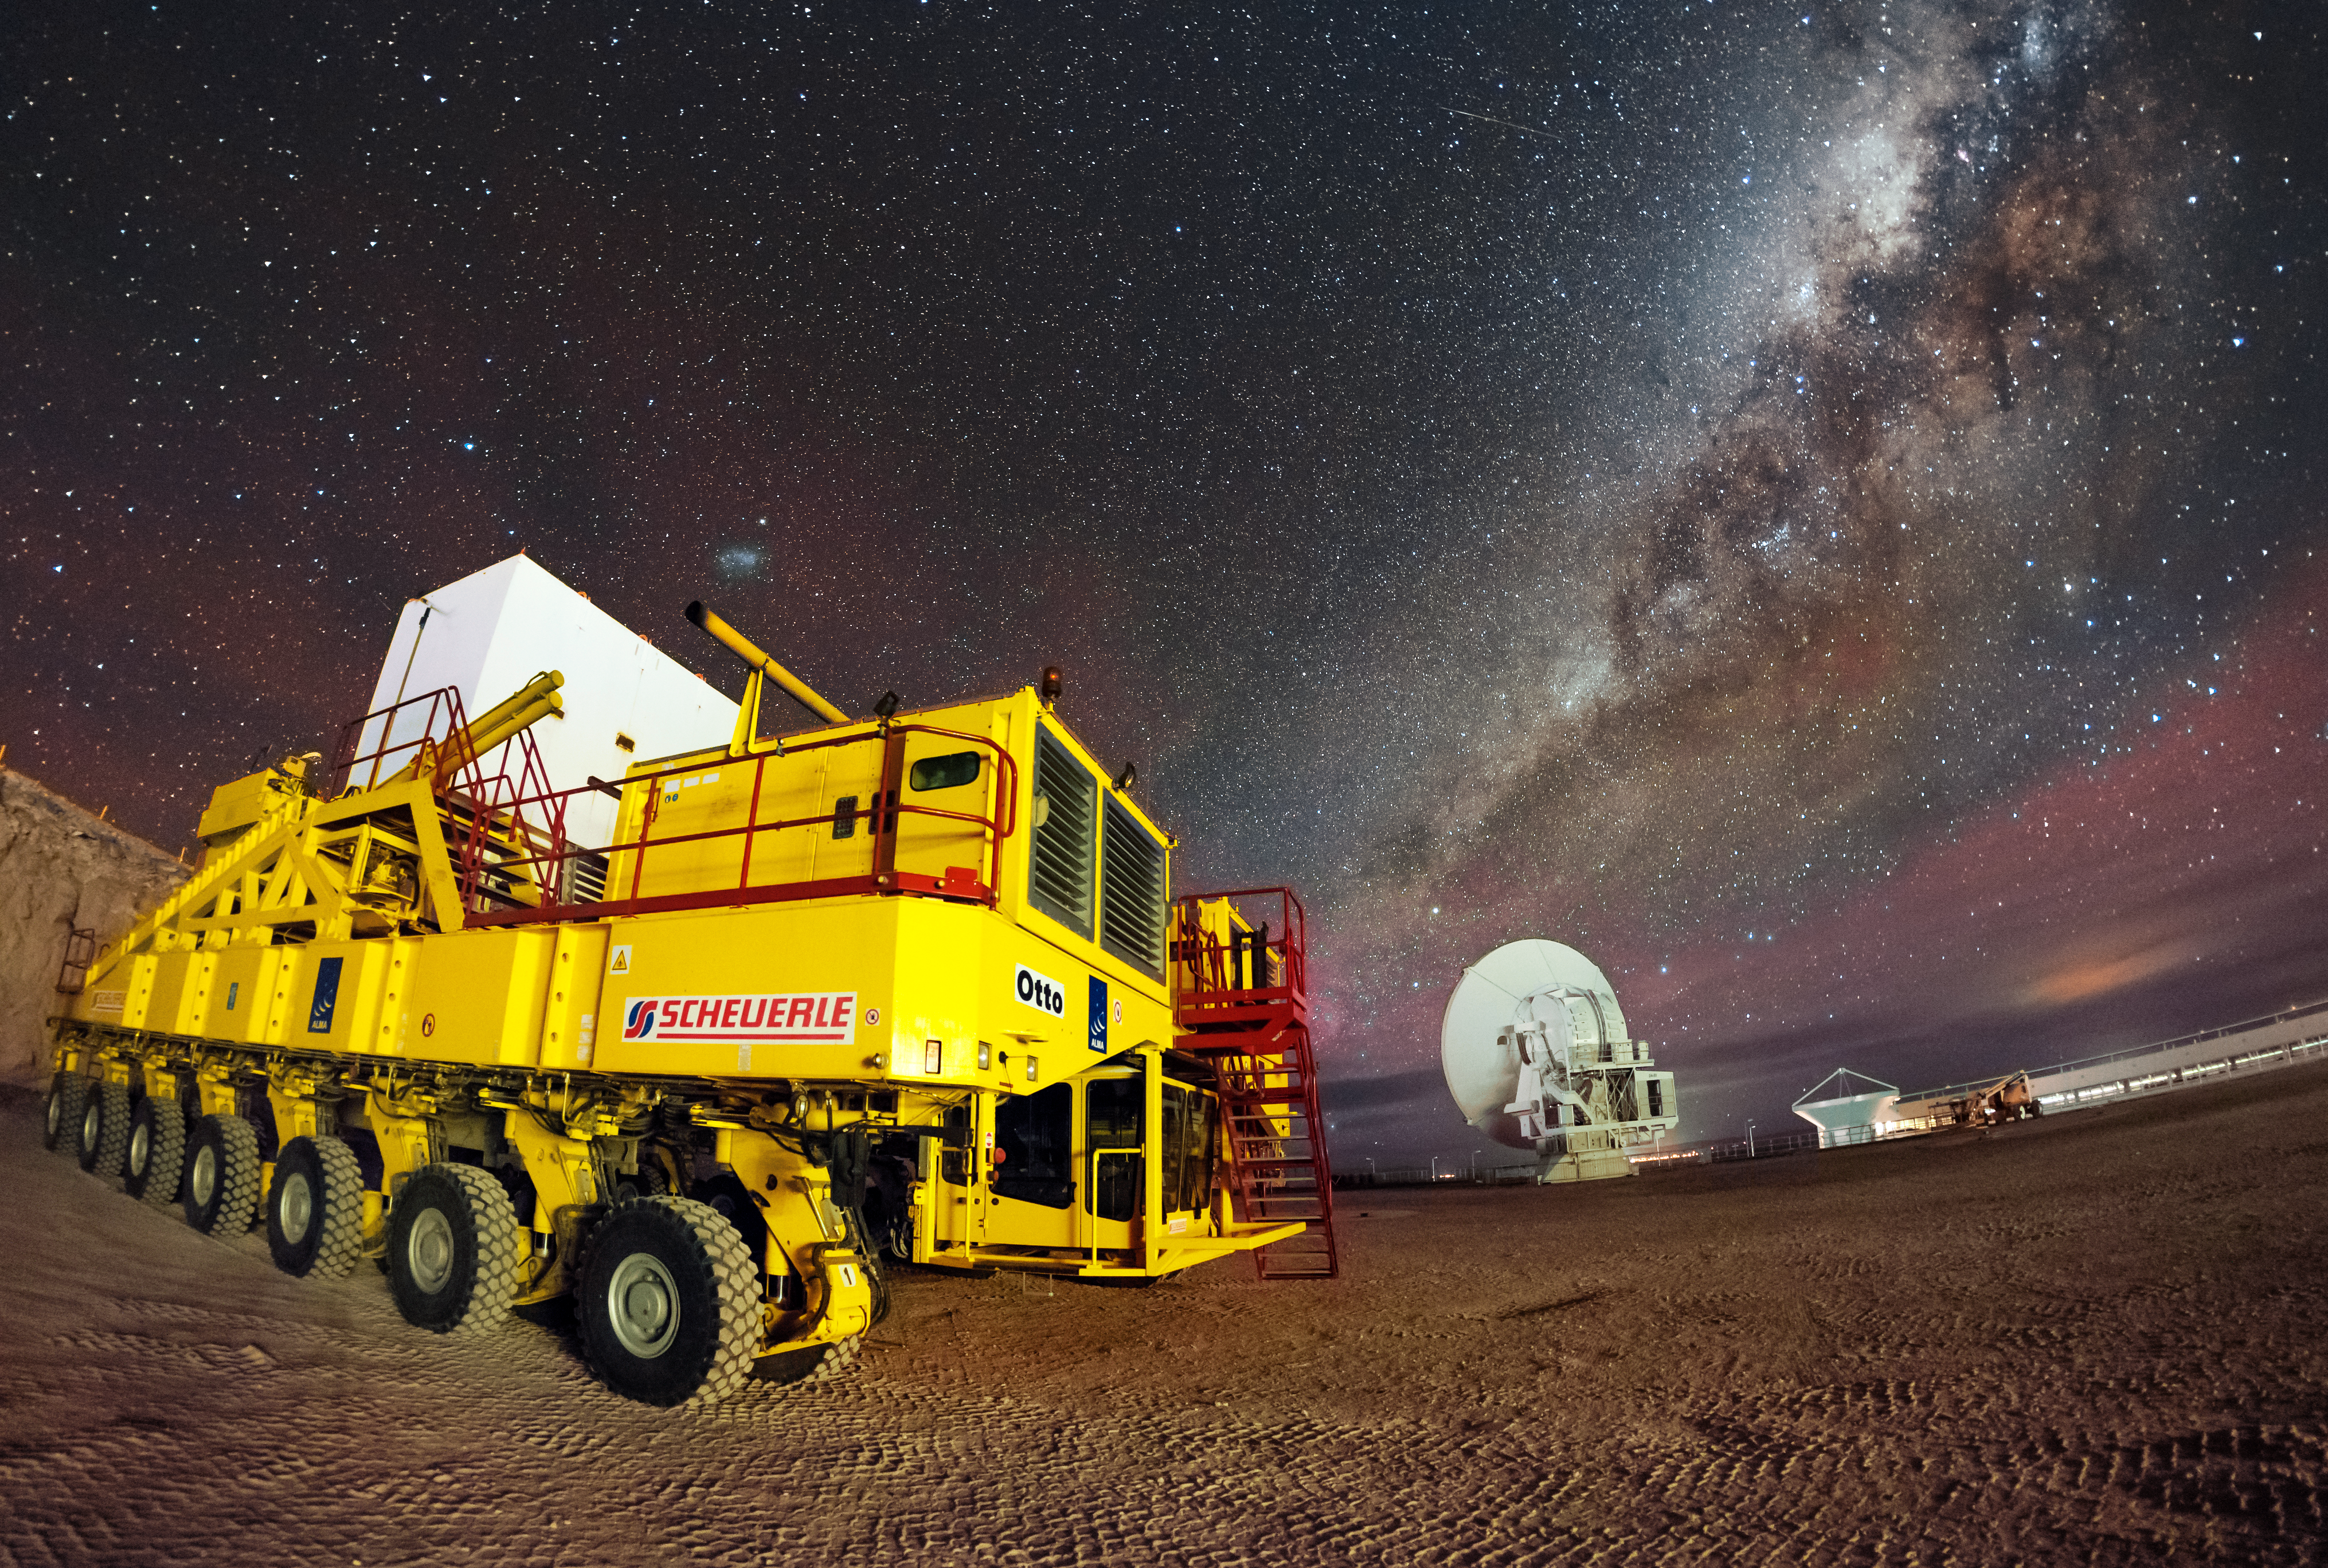

ESO's 10000th public image shows ALMA transporters and Milky Way

This picture was the 10000th to appear in ESO's photo archive. It was posted to the Your ESO Pictures Flickr group by Adhemar Duro on 30 September 2015. This resource is growing each day with new, wonderful and quirky views of ESO from both the inside and outside. Adhemar's picture is a spectacular night view of Otto, one of the ALMA transporters, with the Milky Way and ALMA antennas as a dramatic backdrop.

Credit: ESO/A. Duro